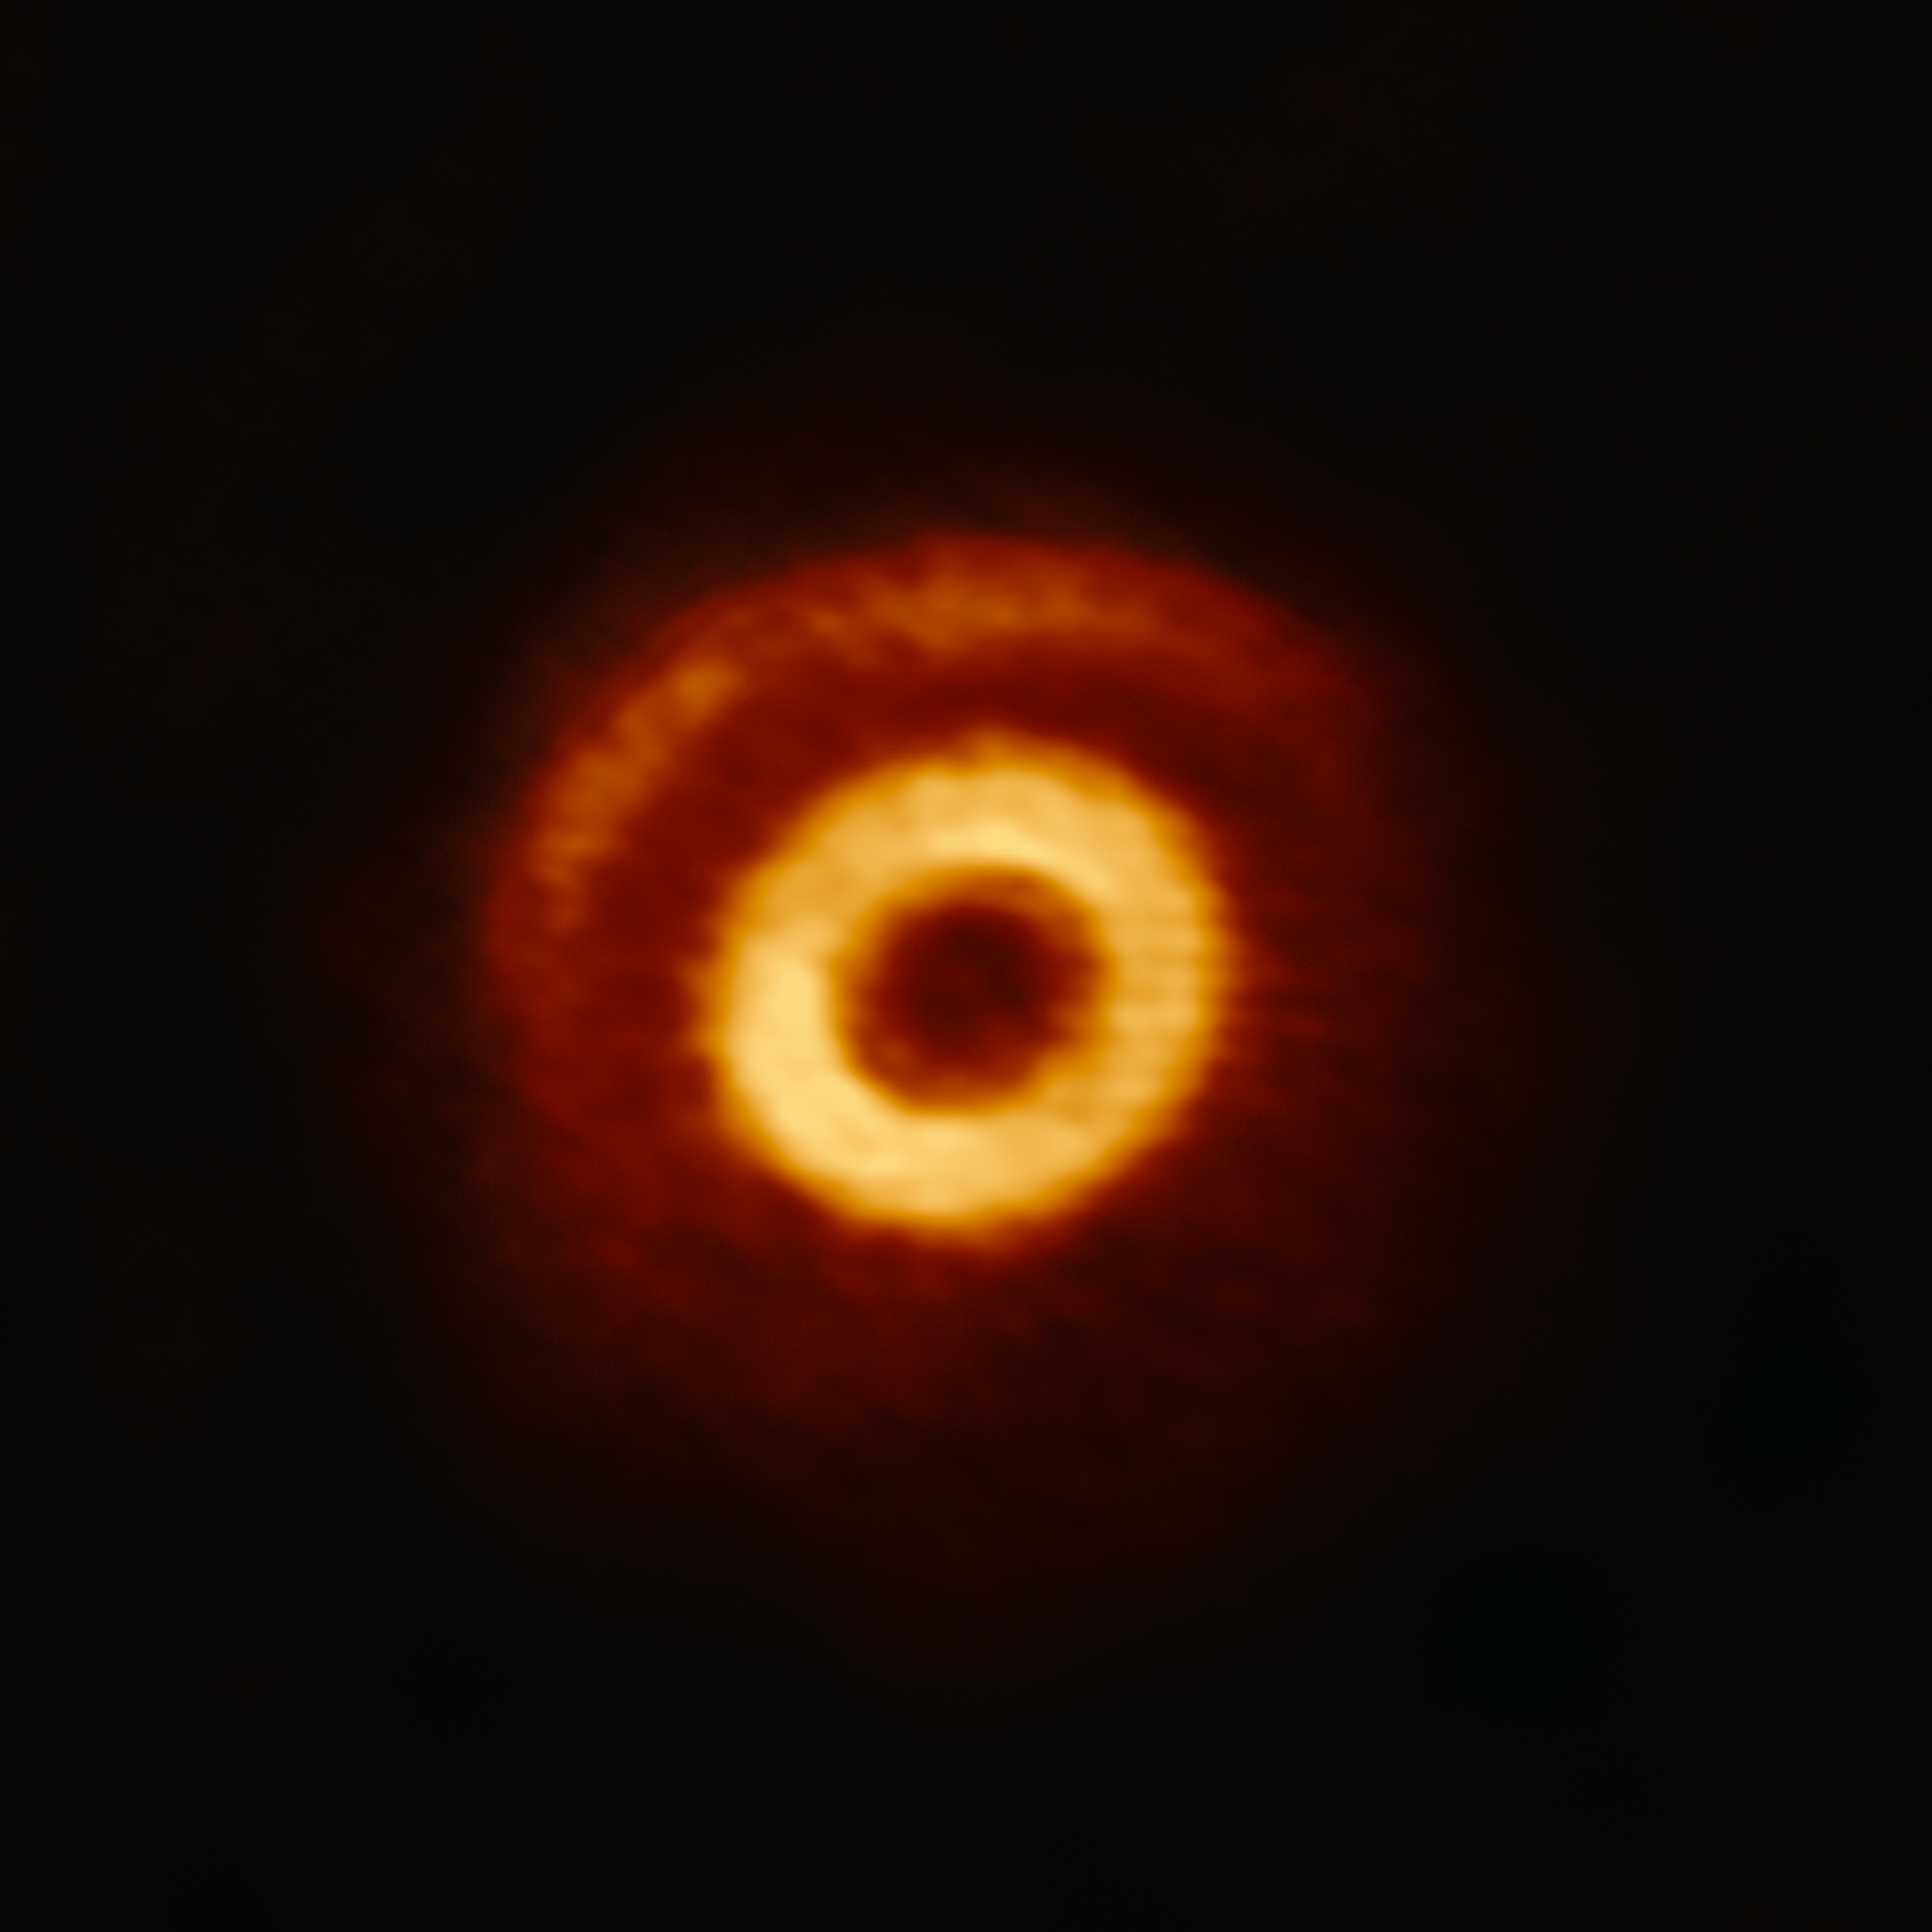

Caught in a Dust Trap

This image from the Atacama Large Millimeter/submillimeter Array (ALMA) shows V1247 Orionis, a young, hot star surrounded by a dynamic ring of gas and dust, known as a circumstellar disc. This disc can be seen here in two parts: a clearly defined central ring of matter and a more delicate crescent structure located further out.

The region between the ring and crescent, visible as a dark strip, is thought to be caused by a young planet carving its way through the disc. As the planet orbits around its parent star, its motion creates areas of high pressure on either side of its path, similar to how a ship creates bow waves as it cuts through water. These areas of high pressure could become protective barriers around sites of planet formation; dust particles are trapped within them for millions of years, allowing them the time and space to clump together and grow.

The exquisite resolution of ALMA allows astronomers to study the intricate structure of such a dust trapping vortex for the first time. The image reveals not only the crescent-shaped dust trap at the outer edge of the dark strip, but also regions of excess dust within the ring, possibly indicating a second dust trap that formed inside of the potential planet’s orbit. This confirms the predictions of earlier computer simulations.

Dust trapping is one potential solution to a major stumbling block in current theories of how planets form, which predicts that particles should drift into the central star and be destroyed before they have time to grow to planetesimal sizes (the radial drift problem).

Credit: ALMA (ESO/NAOJ/NRAO)/S. Kraus (University of Exeter, UK)